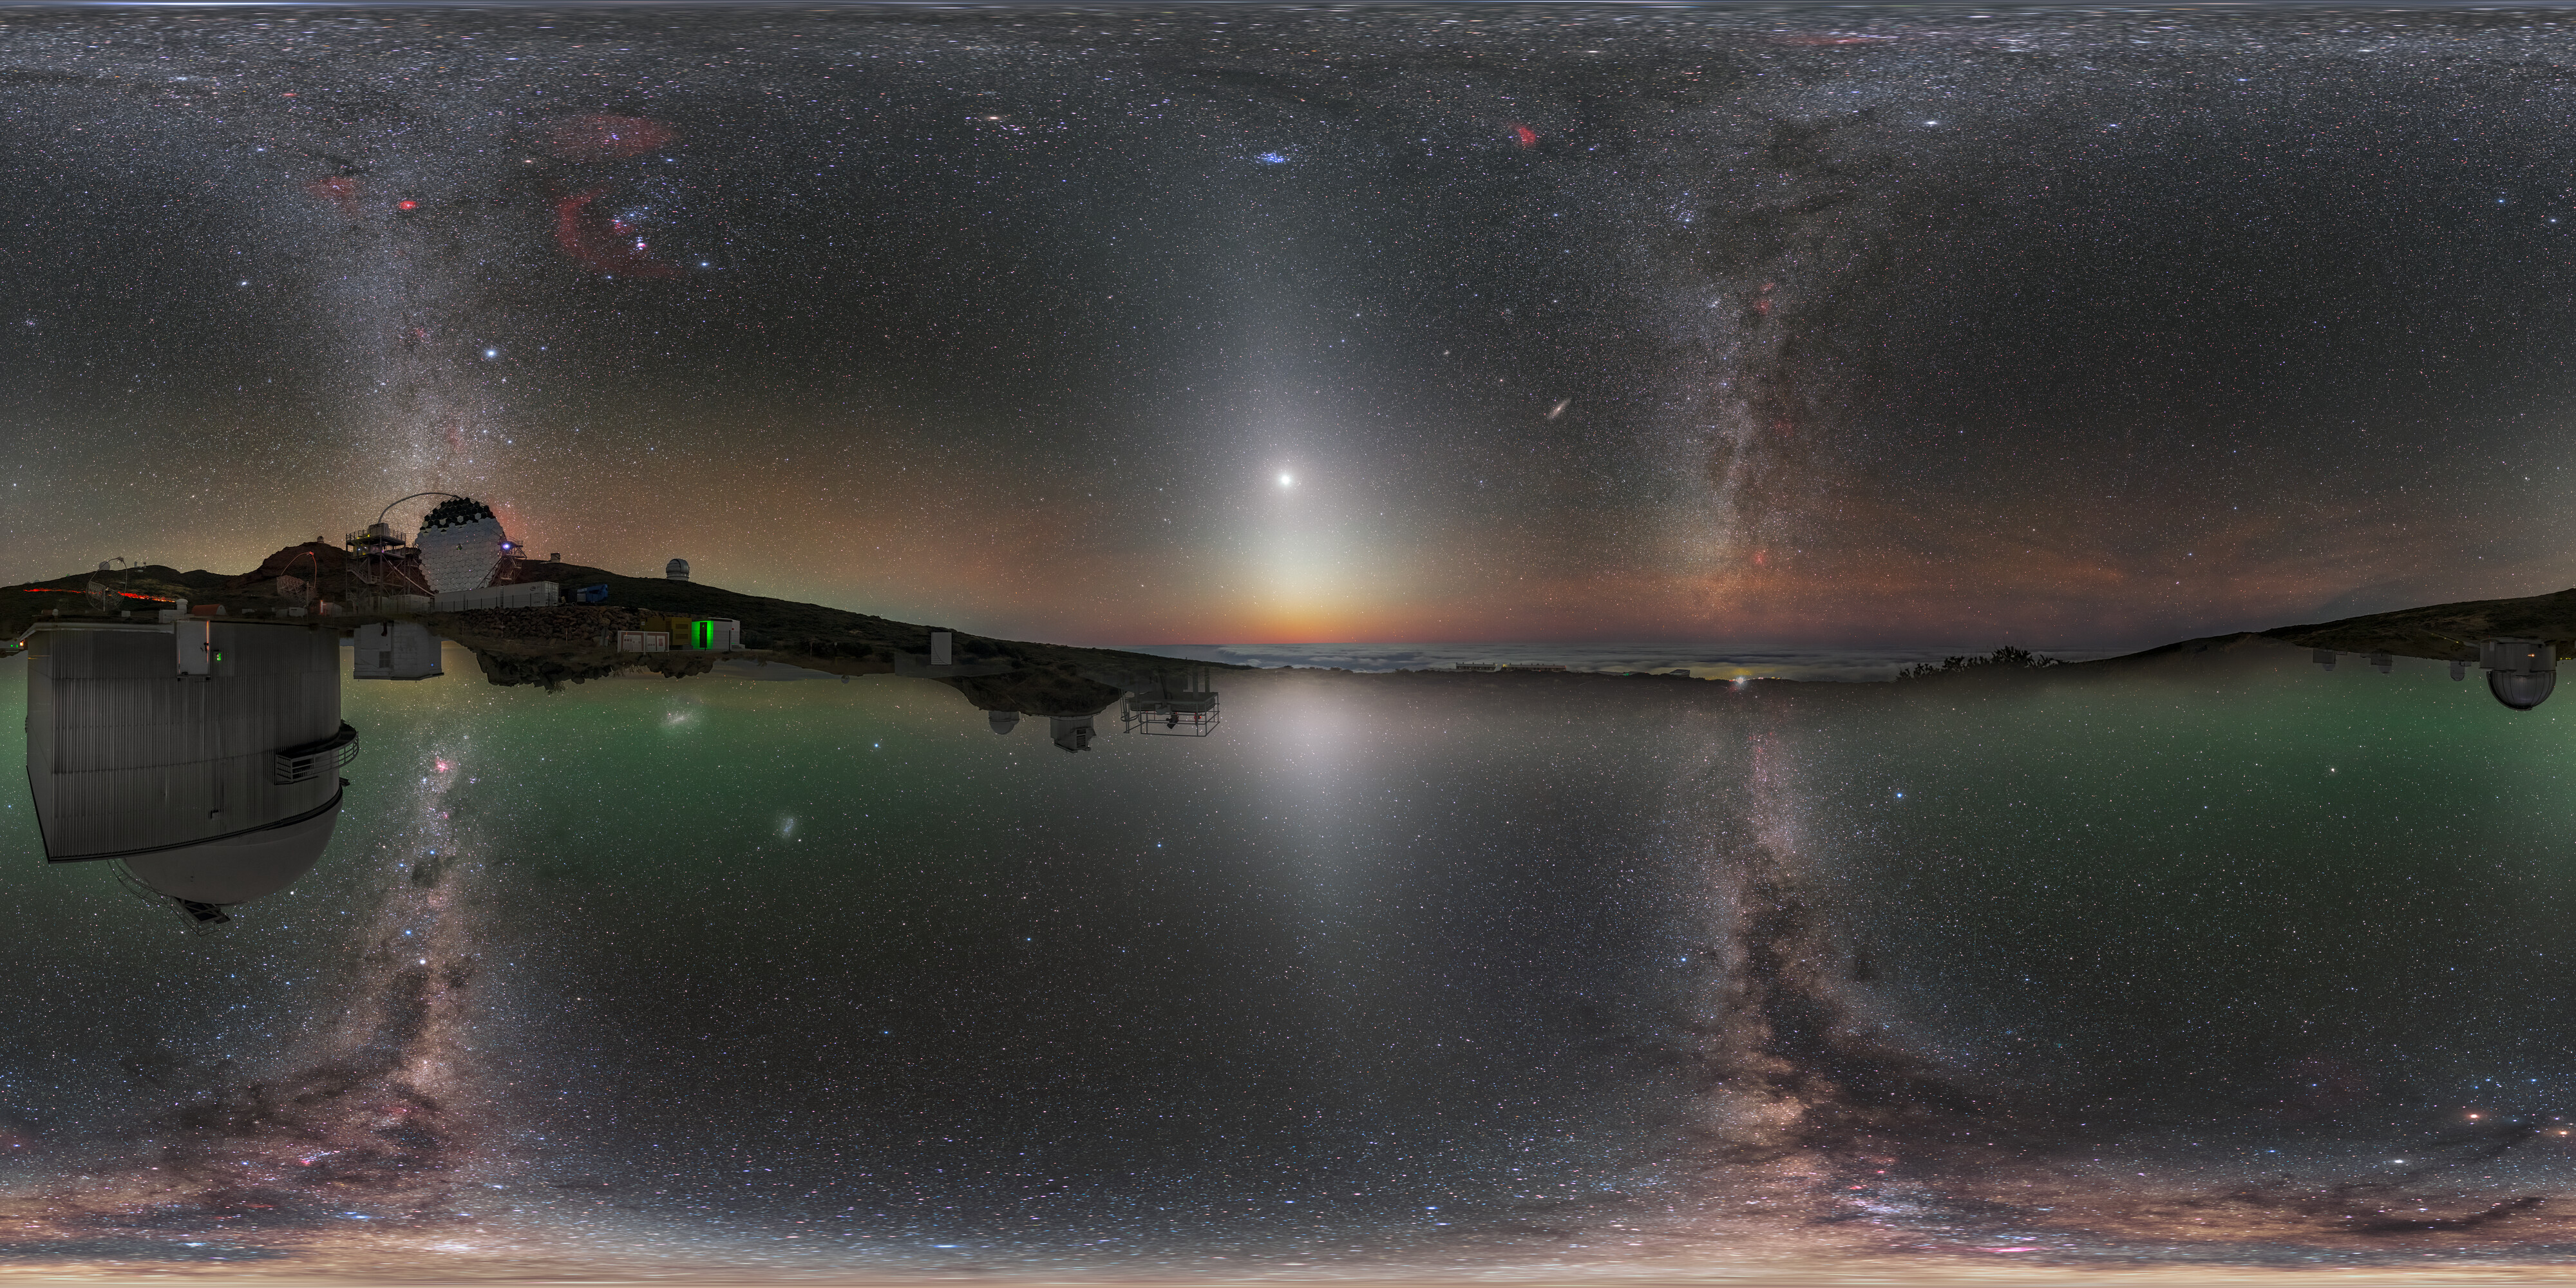

North Meets South (360 Degrees)

Both the Northern and Southern Hemisphere are captured at once in this mind-bending image. The top half is a photo taken at the IAC Observatory in La Palma in the Canary Islands, 29 degrees north of the equator, whilst the bottom half is a photo taken at ESO’s La Silla Observatory in Chile’s Atacama Desert, 29 degrees south of the equator. When digitally stitched together they create a continuous sweeping view of the night’s sky.

Credit: P. Horálek & J. C. Casado / ESO